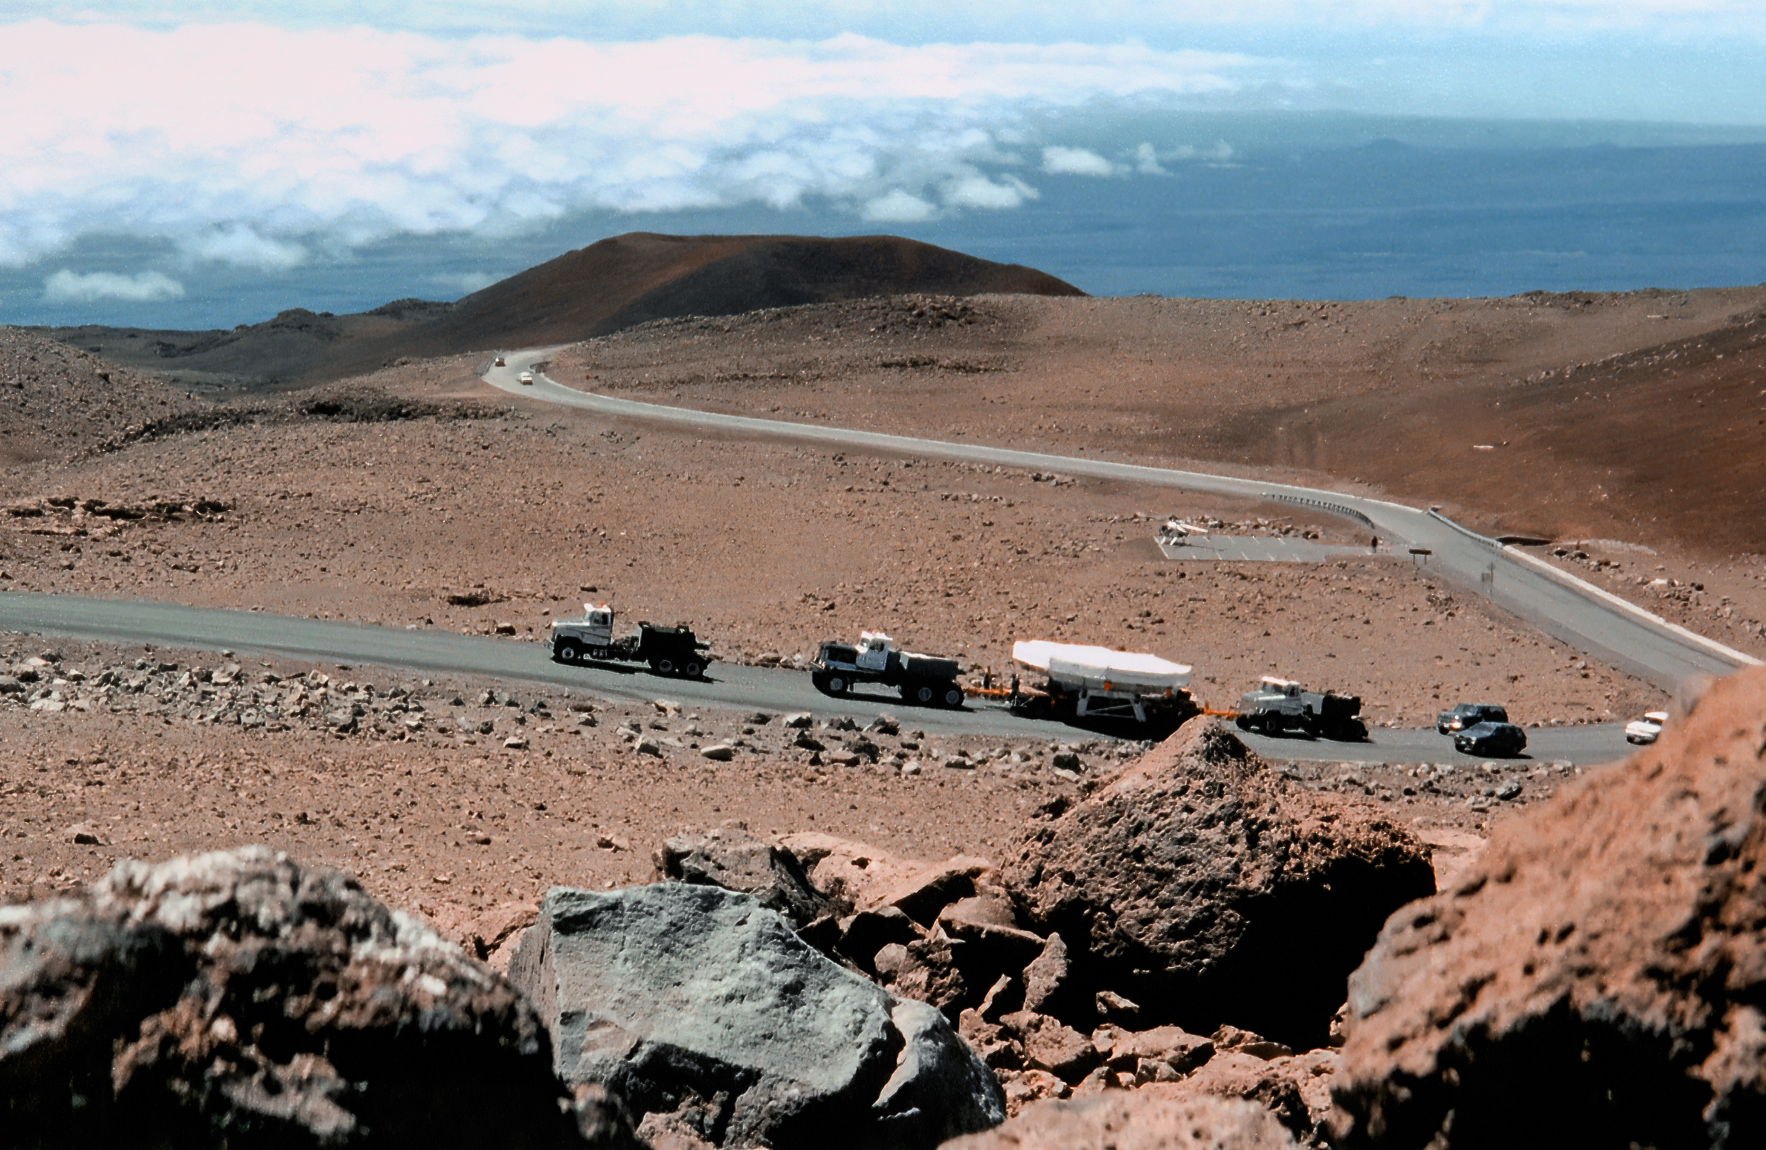

Taking the Gemini Mirror to the Mountain

A convoy of trucks carefully transport the delicate 8.1-meter primary mirror of the Gemini North telescope to its final site near the summit of Maunakea. This image was taken on 28 June 1998.

Credit: NOIRLab